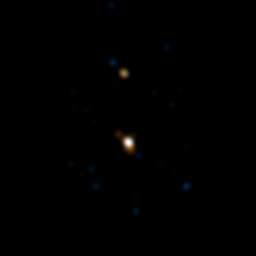

The double star HD 87643

Observations made with ESO's Very Large Telescope Interferometer allowed a team of astronomers to discover that the star HD 87643, which lies at the centre of a dusty nebula, has a companion located about 50 times the mean Earth-Sun distance. This companion completes an orbit in a few tens of years and may be responsible for the regular ejections of material that created the nebula. By combining the light from various combinations of three of the telescopes forming the VLT array, the interferometric technique reveals details 100 times smaller than shown with the NACO adaptive optics instrument. The field of view is only 100 milli-arcseconds, or less than one third of a single WFI pixel.

Credit: ESO/F. Millour et al.